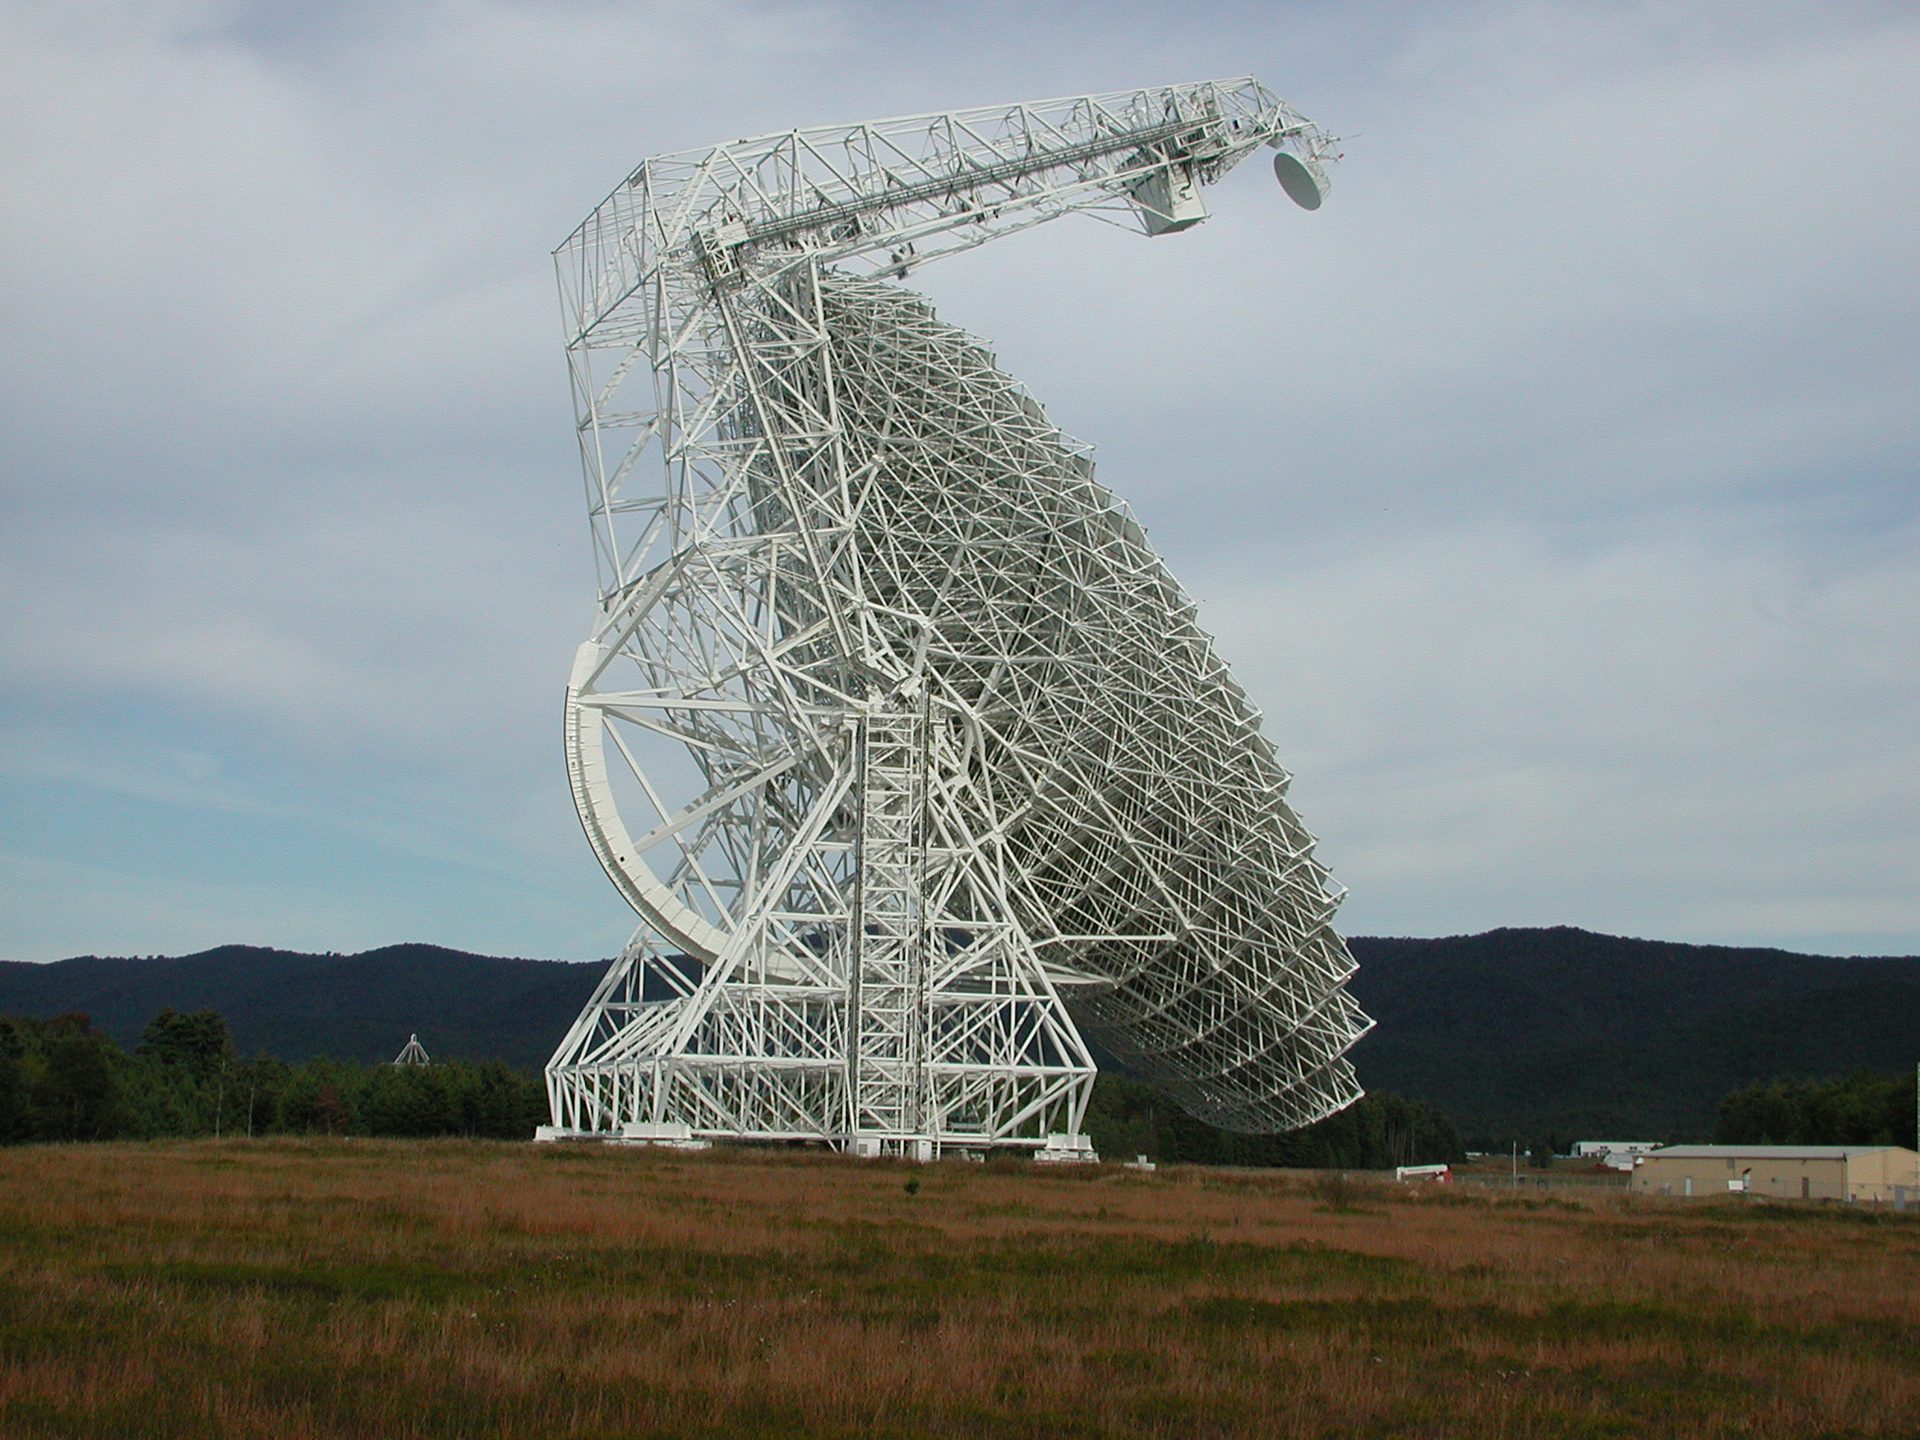

How Low Can It Go?

The Green Bank Telescope was designed to see 85% of the entire skies visible around the Earth. As in this photo, the GBT can dip extremely low to capture data coming from very southern sections of the sky, especially toward the center of our Milky Way Galaxy, where the GBT has found rich, complex chemistry.

Credit: NRAO/AUI/NSF